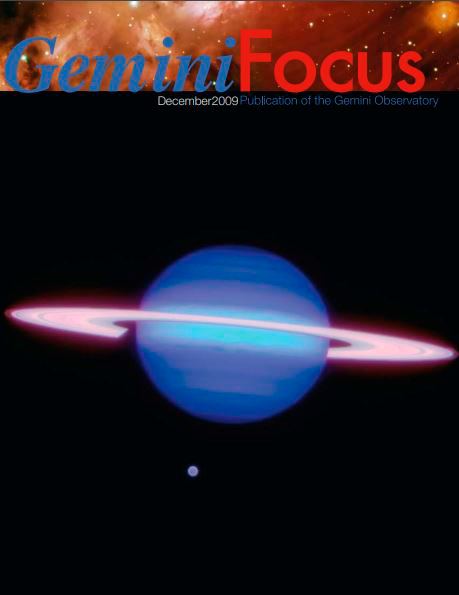

December 2009 Issue of GeminiFocus

Credit: International Gemini Observatory/NOIRLab/NSF/AURA